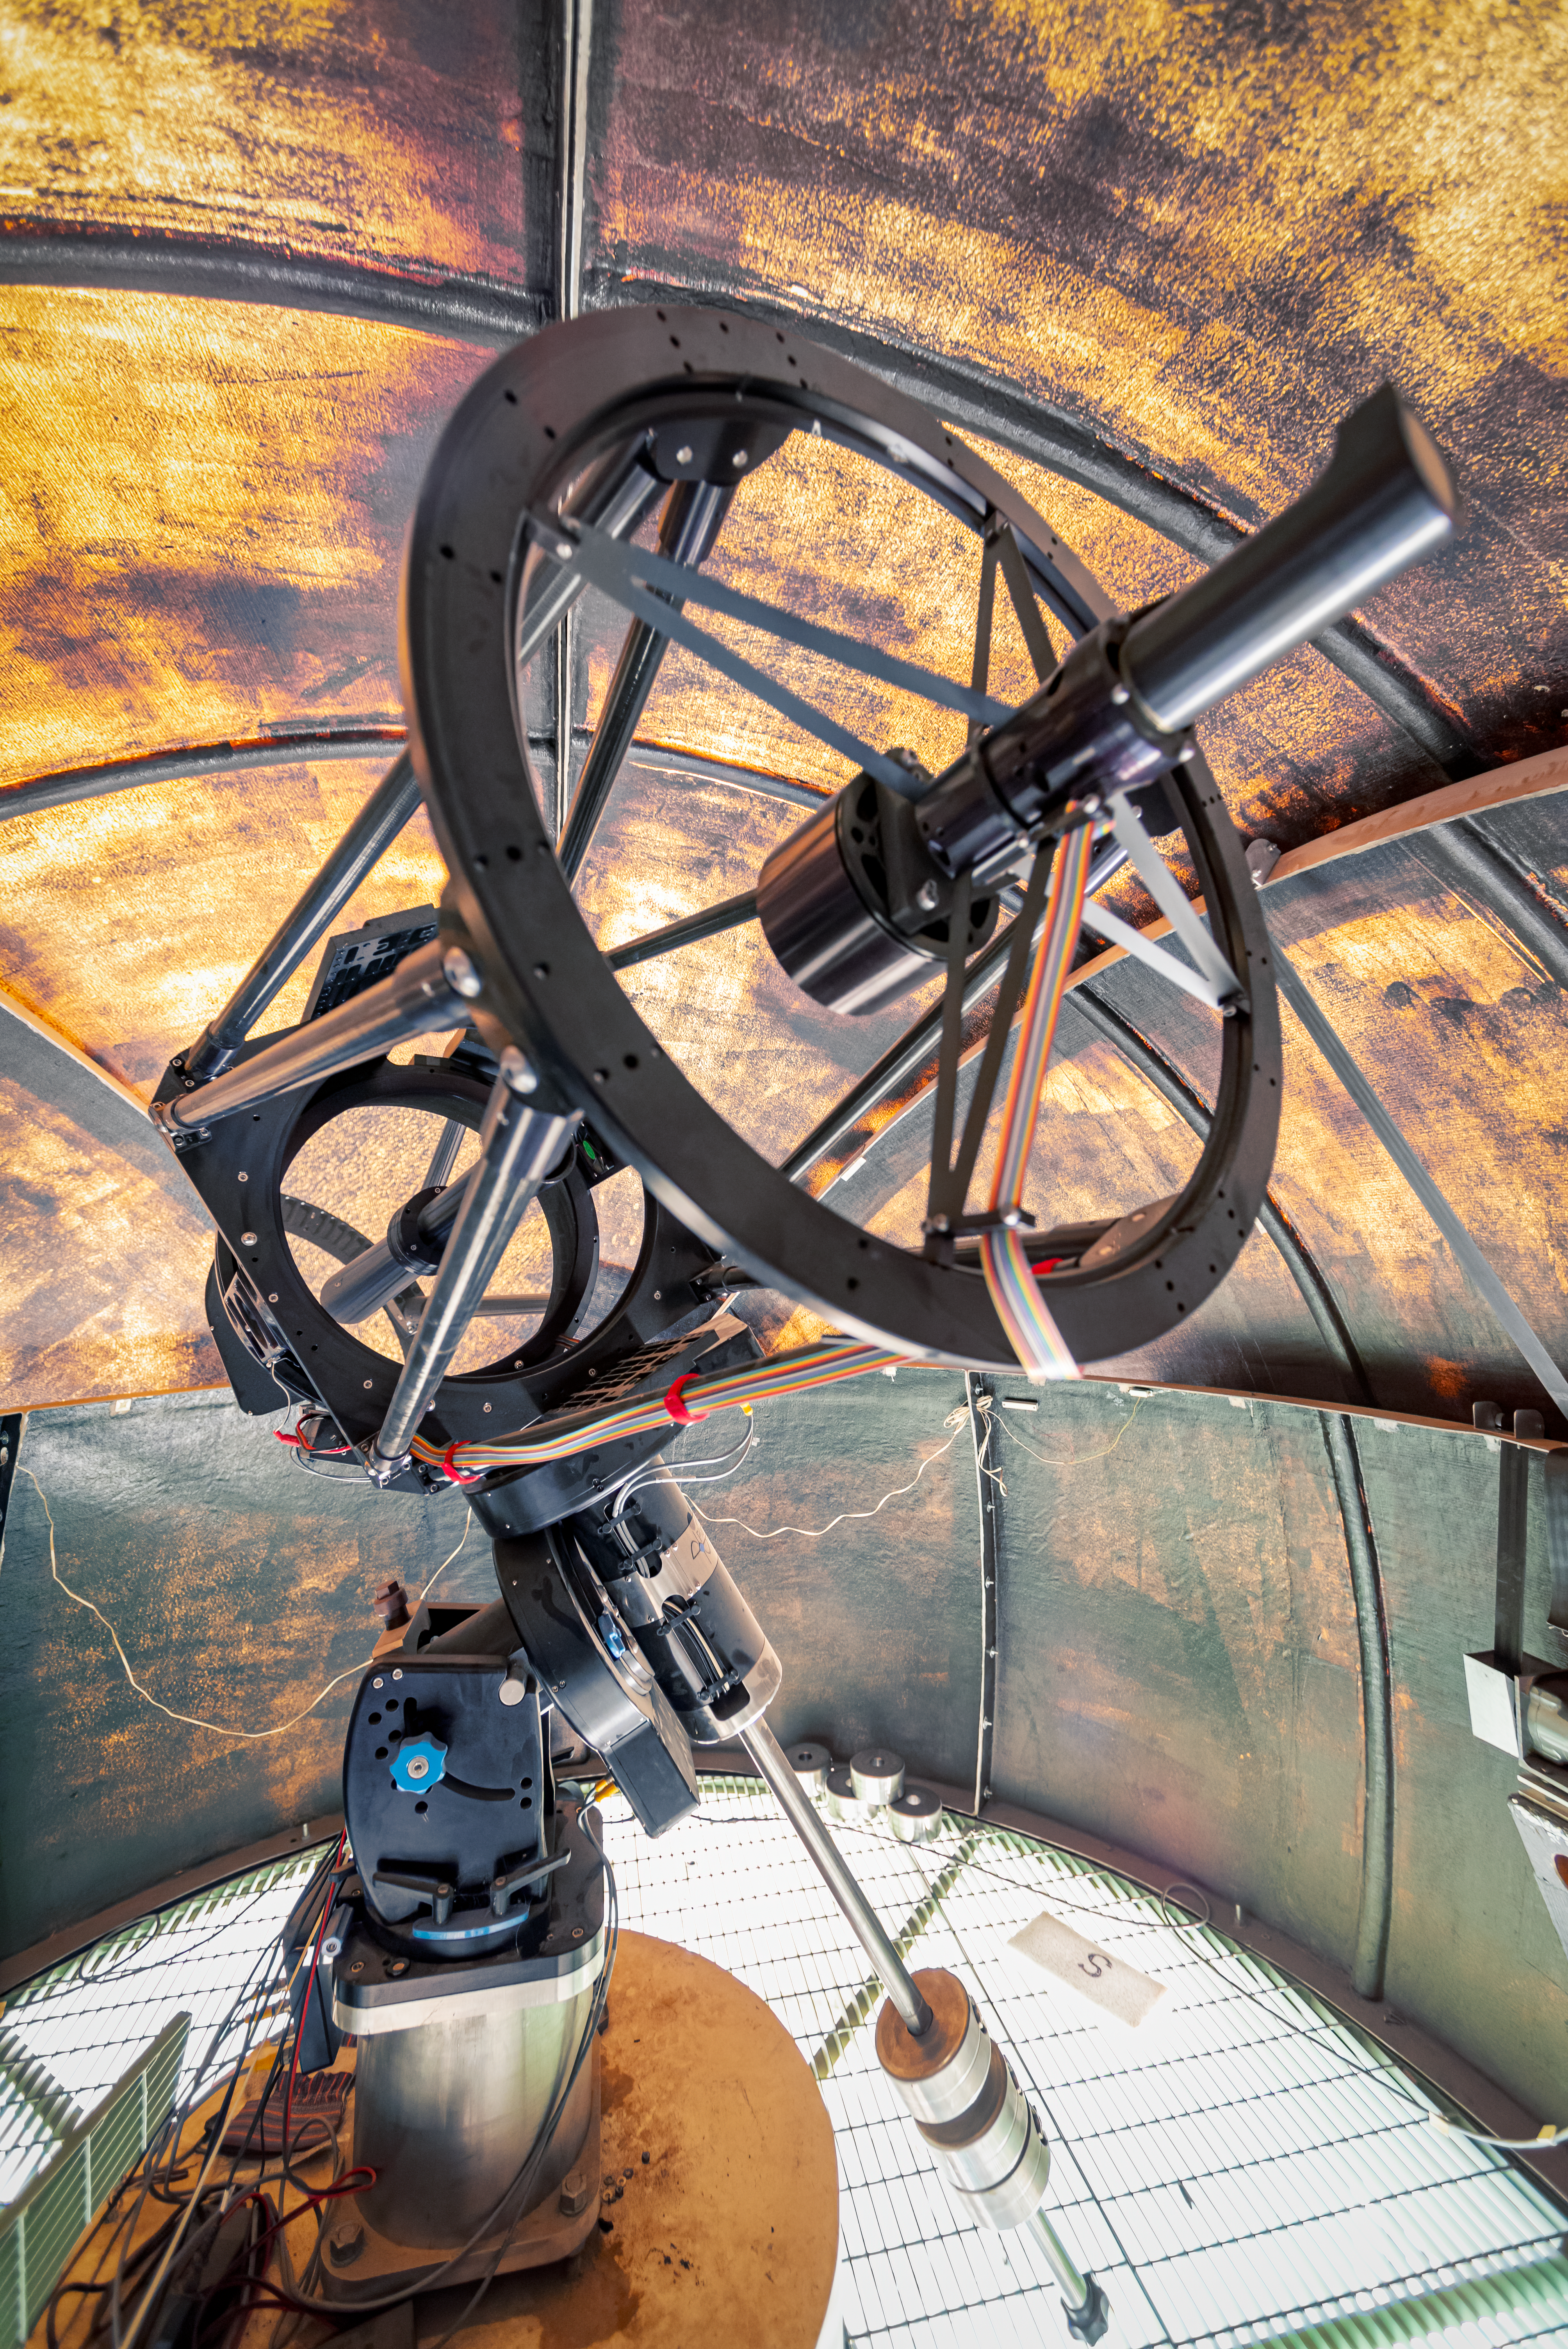

PROMPT Telescope

This 0.41-meter PROMPT Telescope is one of several Panchromatic Robotic Optical Monitoring and Polarimetry Telescopes at Cerro Tololo Inter-American Observatory in Chile.

Credit: CTIO/NOIRLab/NSF/AURA